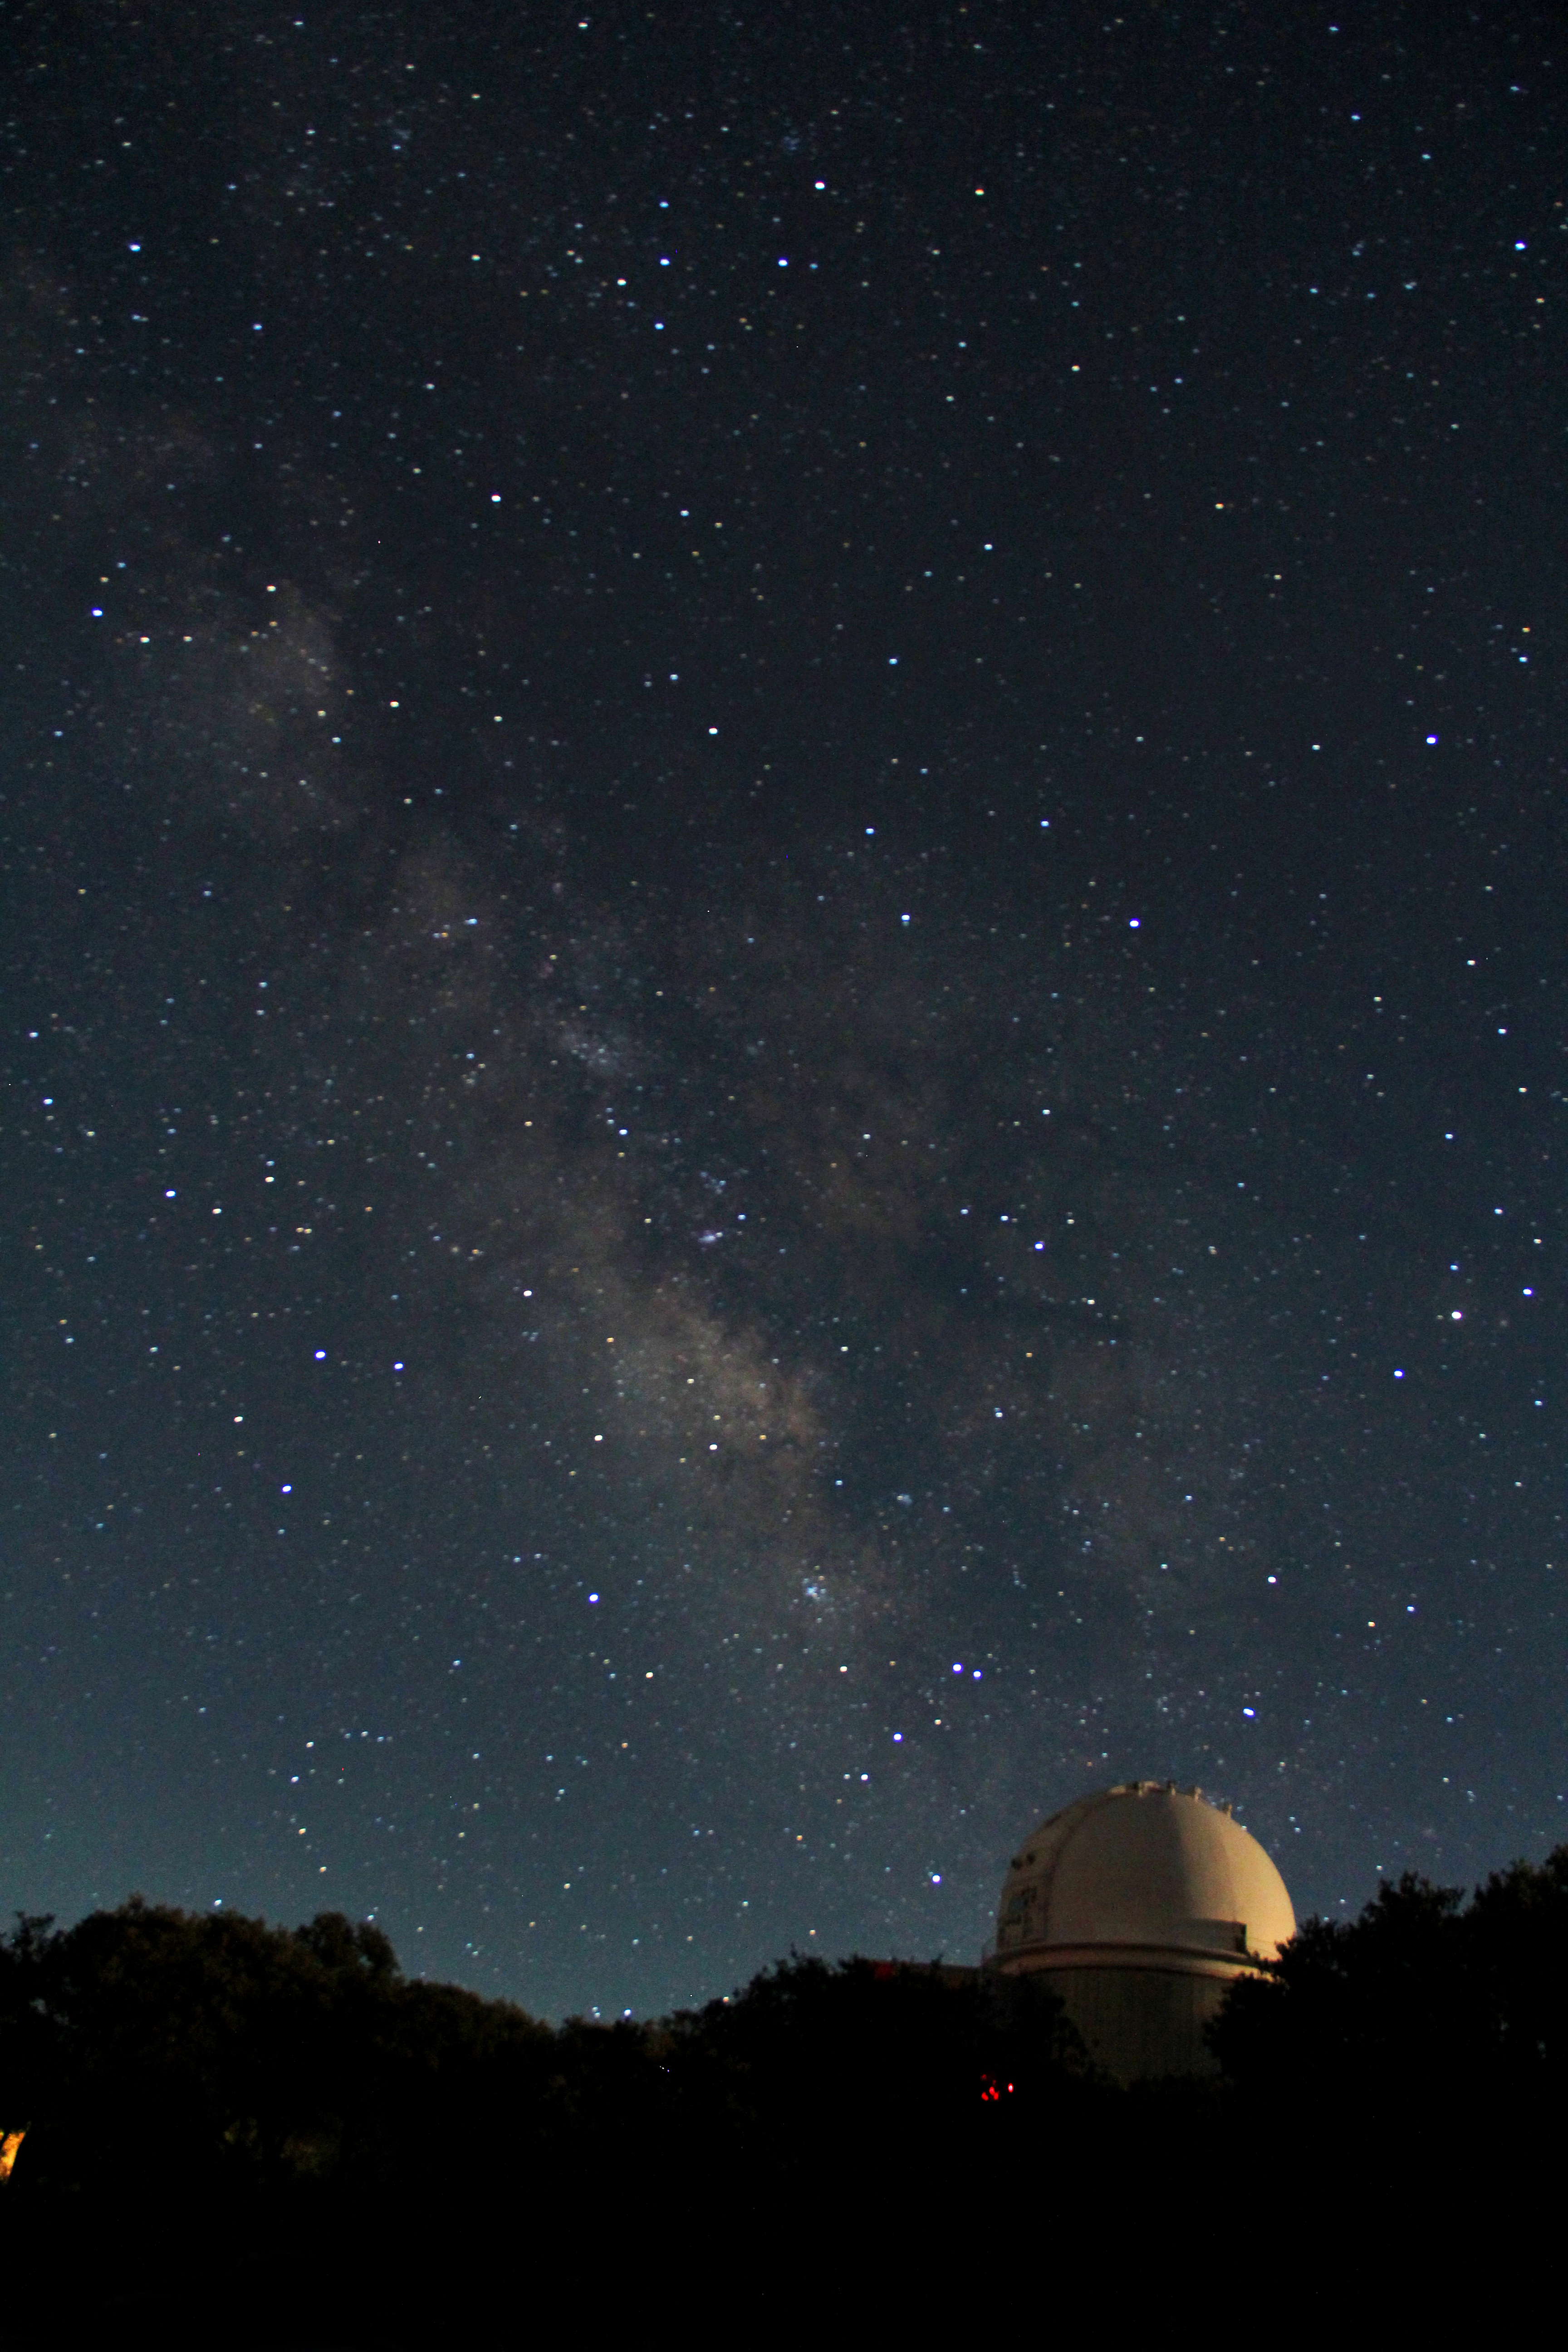

Night sky over the KPNO 2.1-meter Telescope

Night sky over the KPNO 2.1-meter Telescope at Kitt Peak National Observatory, AZ.

Credit: KPNO/NOIRLab/NSF/AURA/P. Marenfeld